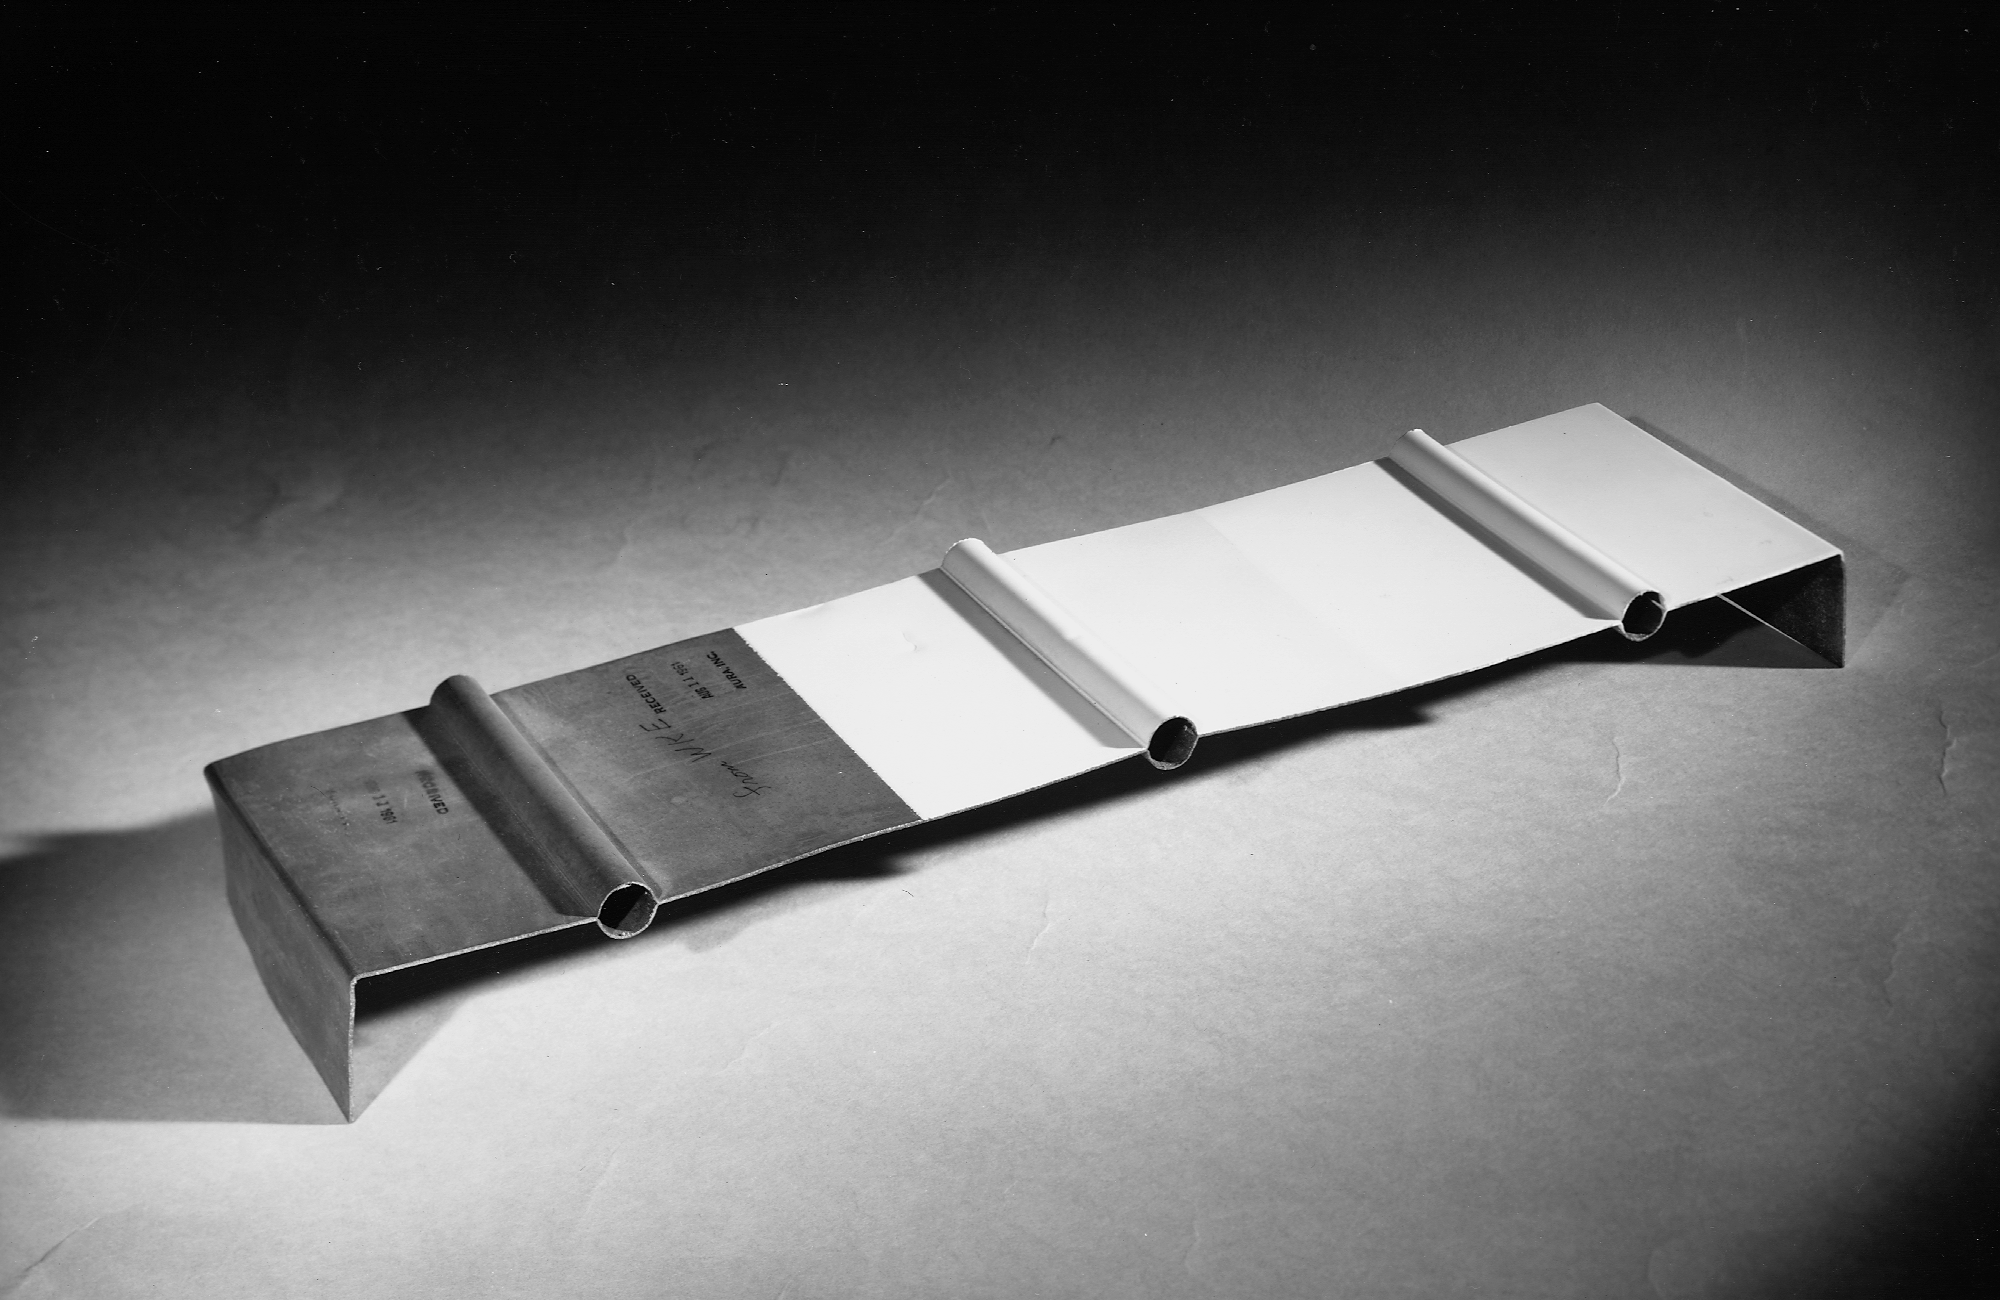

McMath copper skin

An example of the copper `skin' used on the McMath-Pierce solar telescope. From the private collection of Dr Keith Pierce.

Credit: Keith Pierce/NOIRLab/NSF/AURA/